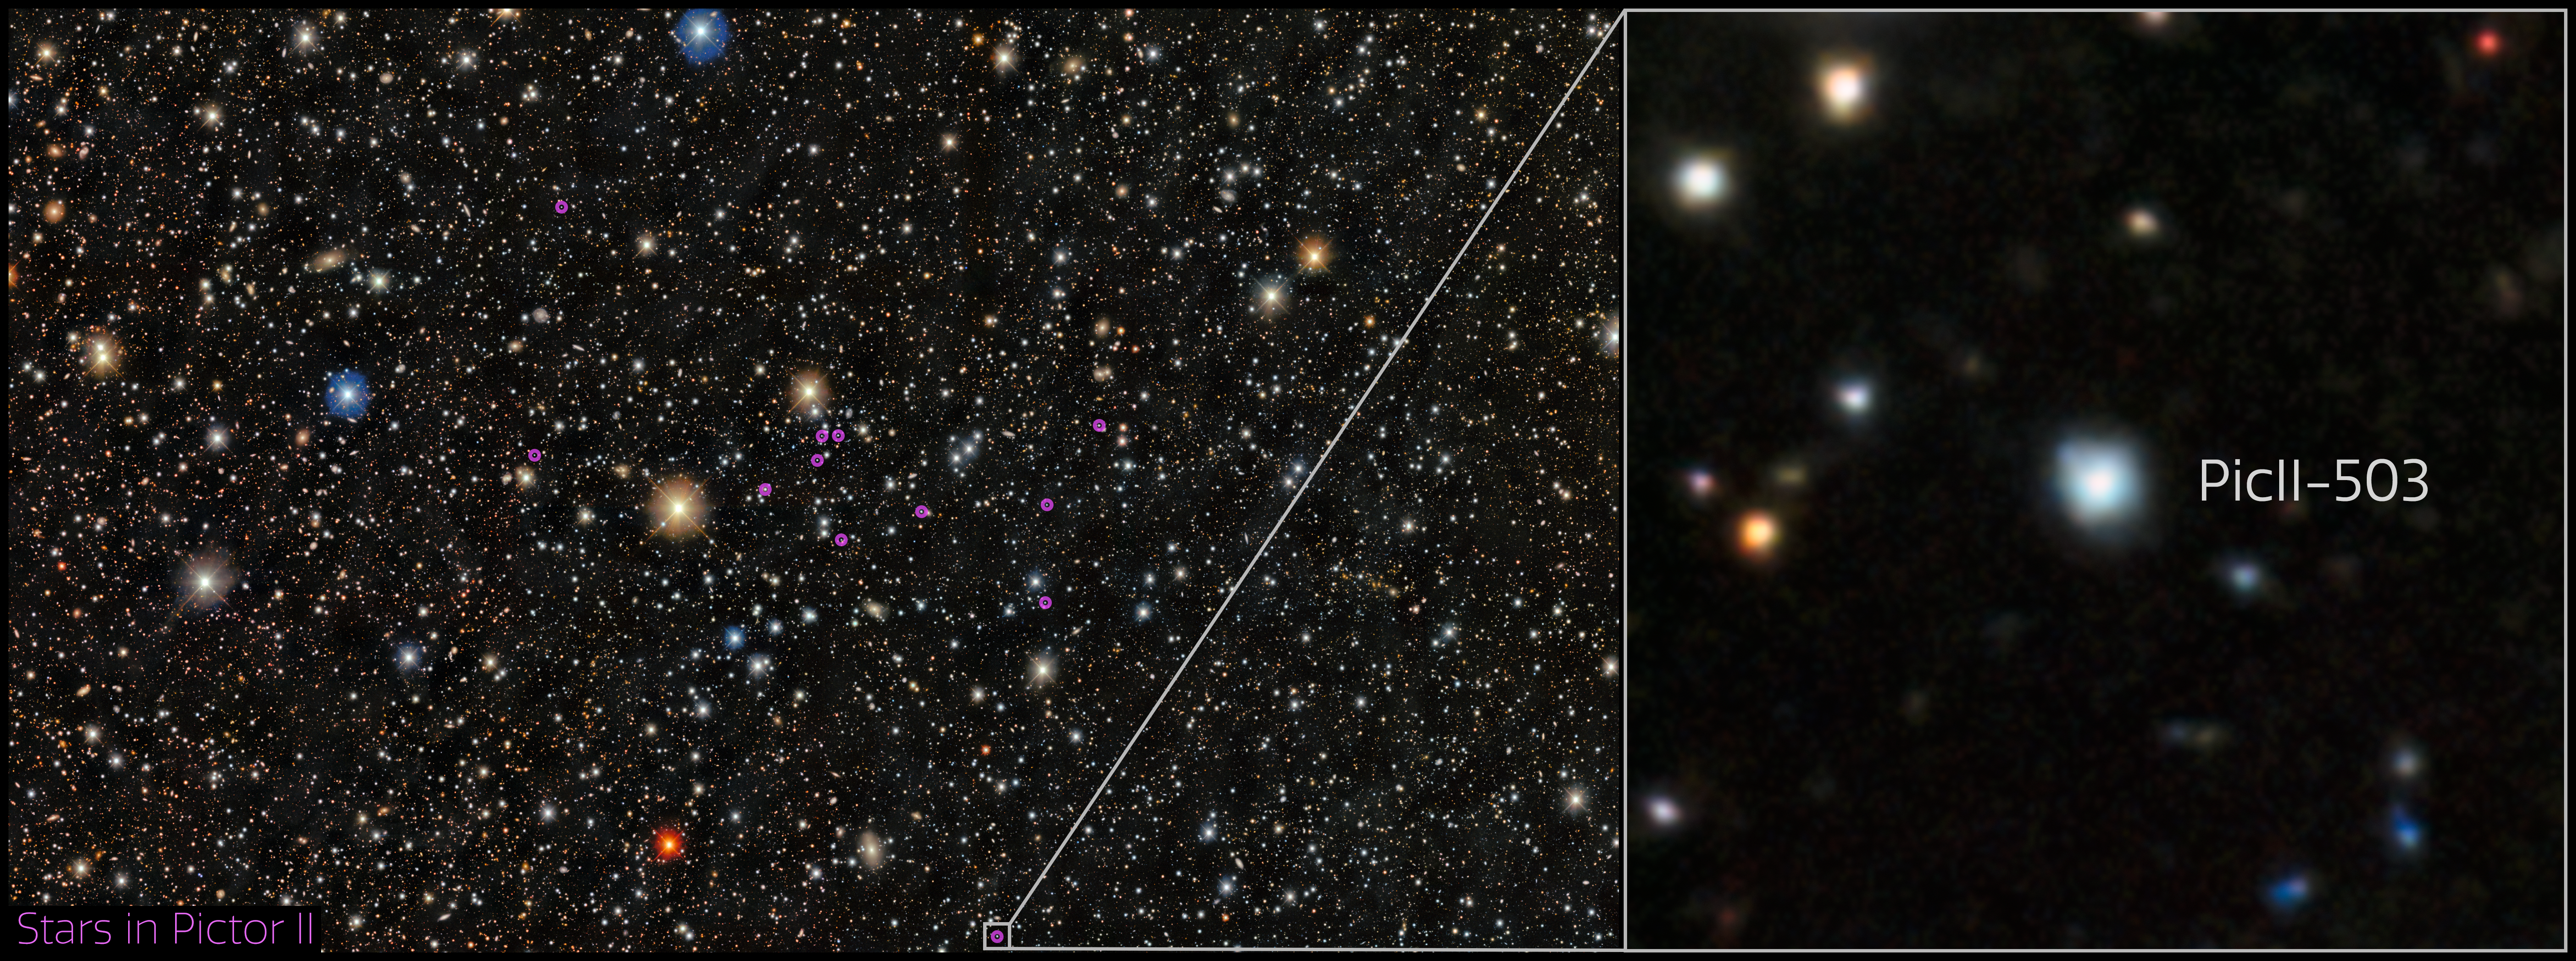

Star PicII-503 in Pictor II ultra-faint dwarf galaxy

This image shows stars in the ultra-faint dwarf galaxy, Pictor II. Pictor II is a satellite galaxy of the Large Magellanic Cloud, which is a satellite galaxy of the Milky Way, and is located in the constellation Pictor. The system is made up of several thousand stars and is more than ten billion years old.

Within this small, ancient galaxy, astronomers discovered a star, PicII-503, with the lowest iron content ever measured outside of the Milky Way. With less than 1/40,000th the amount of iron as the Sun, PicII-503 is the clearest example of a star within a primordial system that preserves the chemical enrichment of the Universe’s first stars. PicII-503 also has an extreme overabundance of carbon, providing the missing link to connect carbon-enhanced stars observed in the Milky Way halo to an origin in ancient dwarf galaxies.

Credit: CTIO/NOIRLab/DOE/NSF/AURA Image processing: Image Processing: T.A. Rector (University of Alaska Anchorage/NSF NOIRLab), M. Zamani & D. de Martin (NSF NOIRLab) Acknowledgment: PI: Anirudh Chiti, Alex Drlica-Wagner